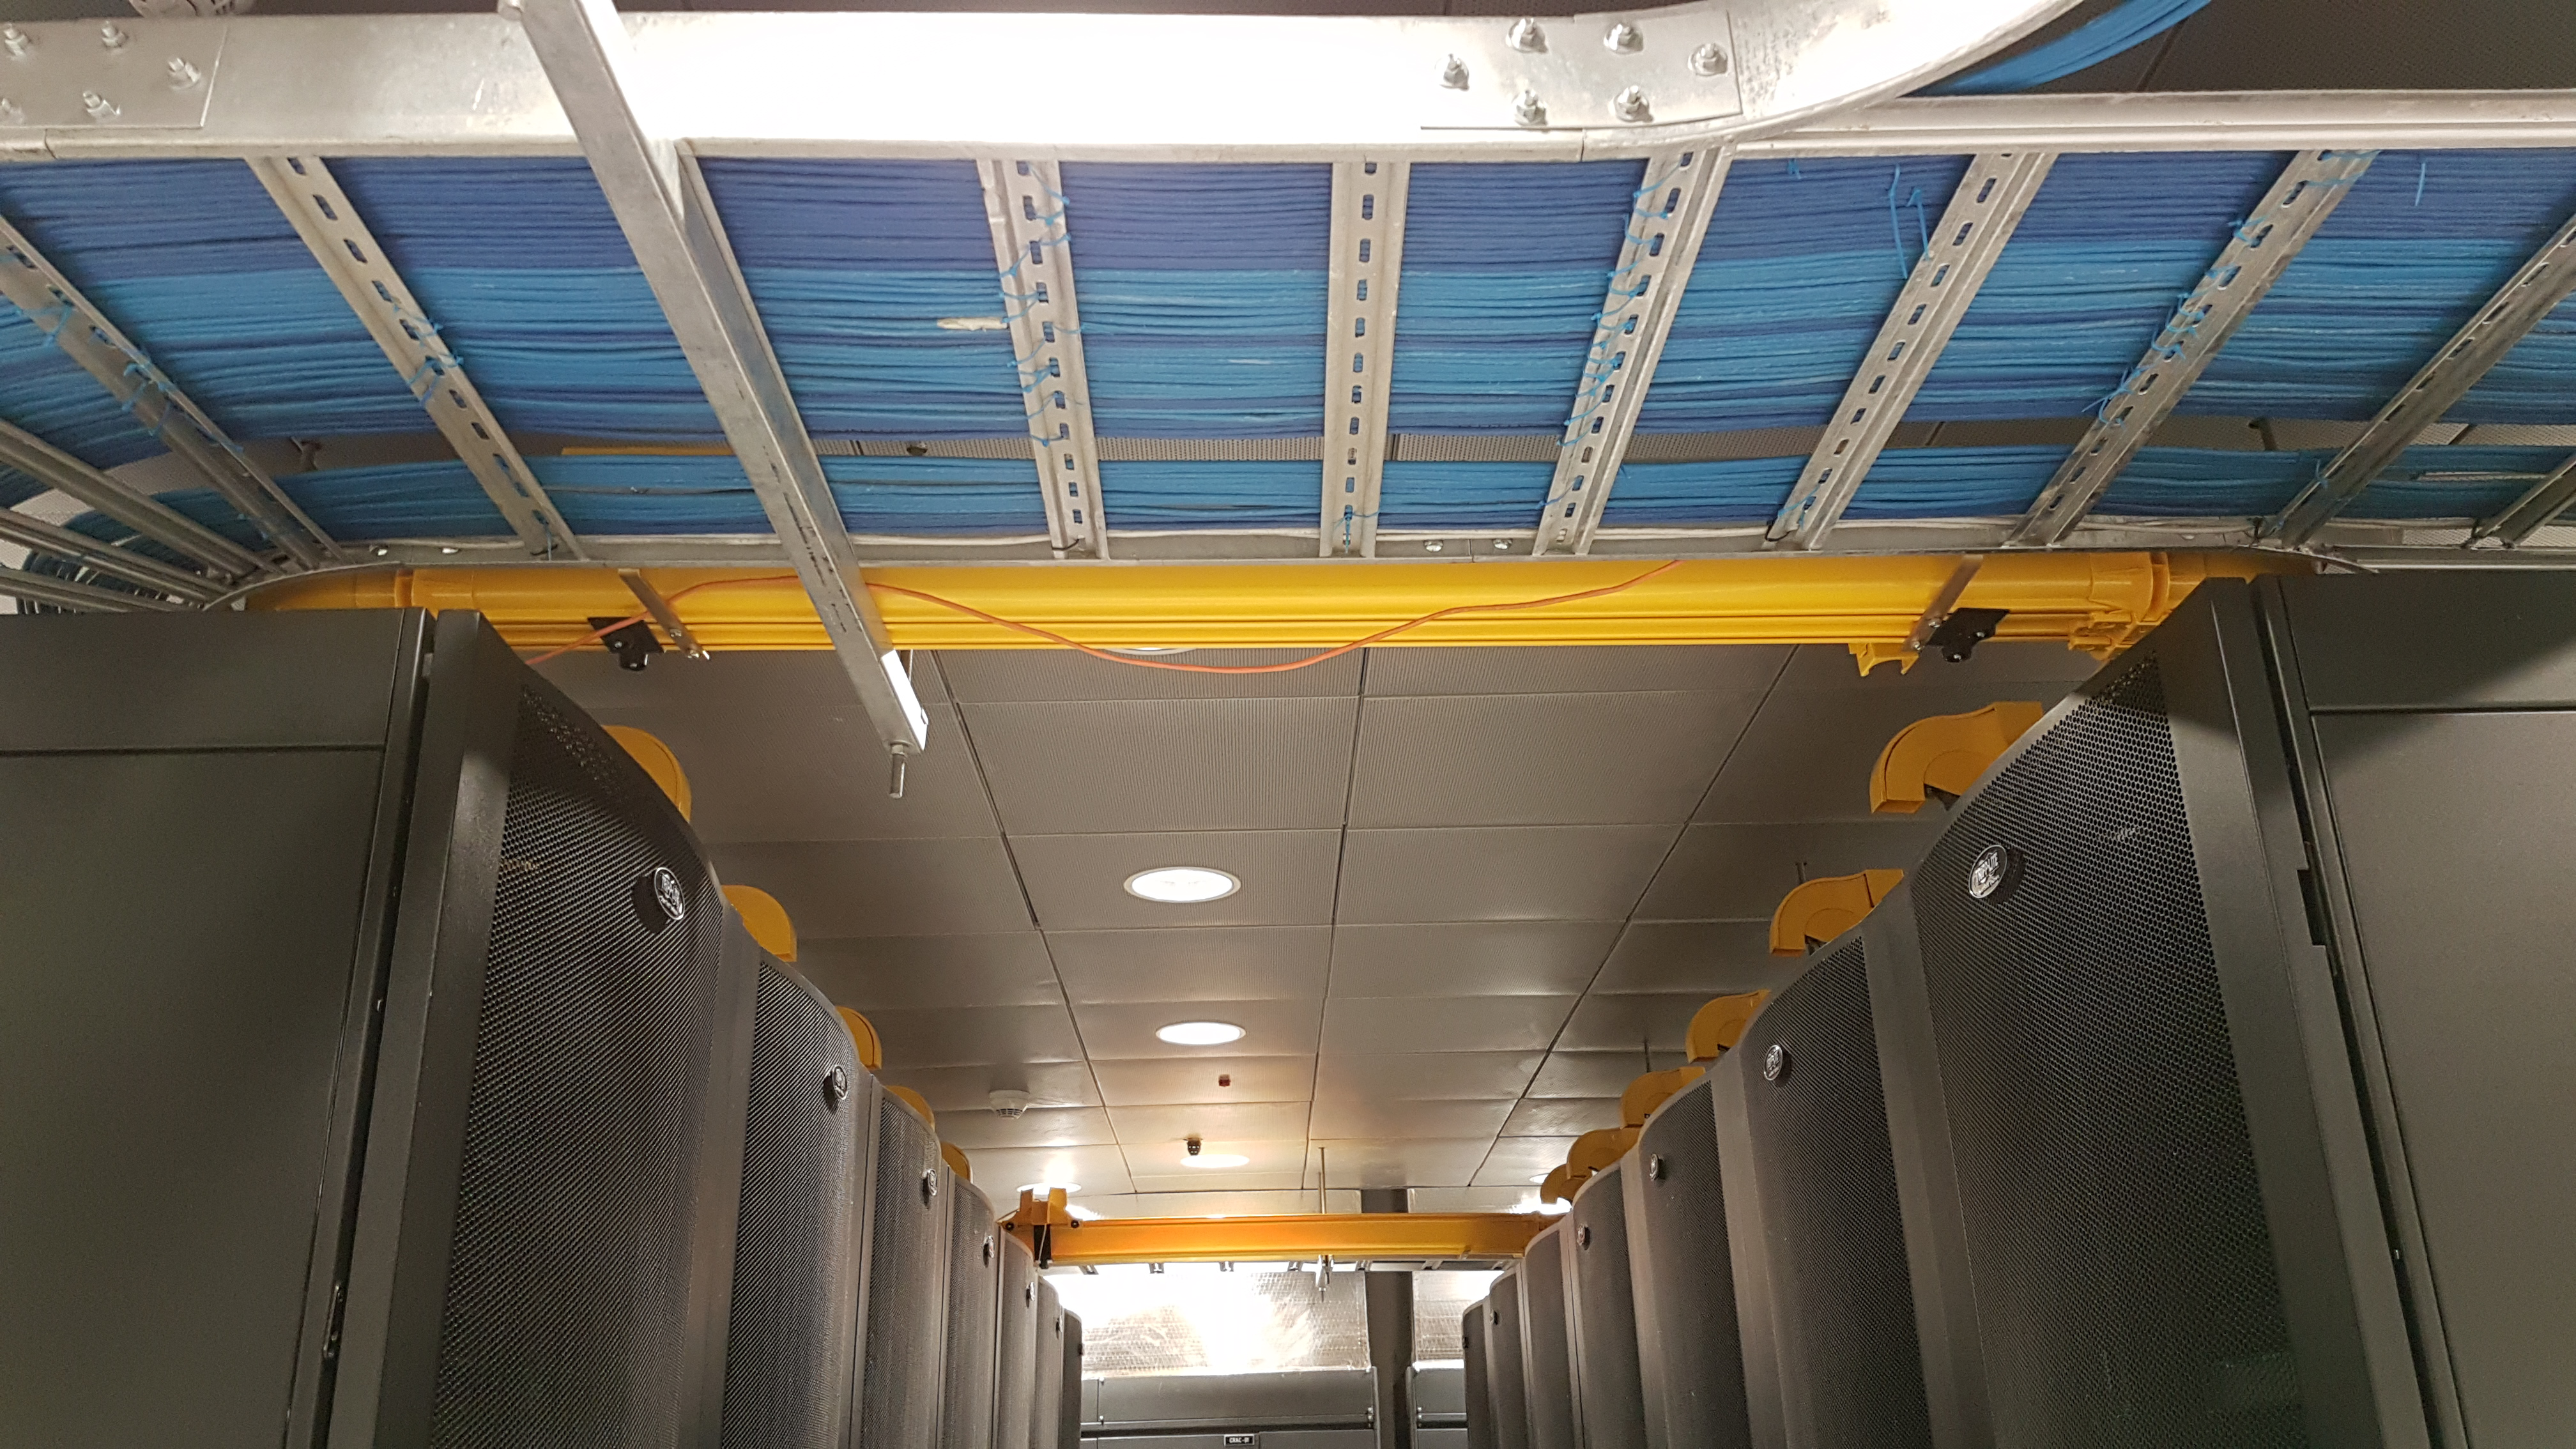

Summit Computer Room Installation

A major milestone from Cerro Pachón: installation of the first summit network equipment took place at the beginning of May. After readying the summit computer room, which included ensuring the space was appropriately clean and temperature-controlled, the IT team began installing servers in the room, which will serve as the central hub of communications on Cerro Pachón. Eventually the racks in these photos will be filled with switches that enable communication between the various telescope systems on the summit. The racks will also contain the equipment to light up the network connecting the summit with the base facility in La Serena and beyond. The team also installed a temporary network connection for internet, email, and phones on the summit. Congratulations to everyone who helped with this achievement, especially Sammy Flores, IT Electronic Technician at CISS, Guido Maulen, IT Network Technician for LSST, Luis Corral, Network Engineer for LSST, and Andres Villalobos, IT Systems Engineer for LSST.

Credit: Rubin Observatory/NSF/AURA